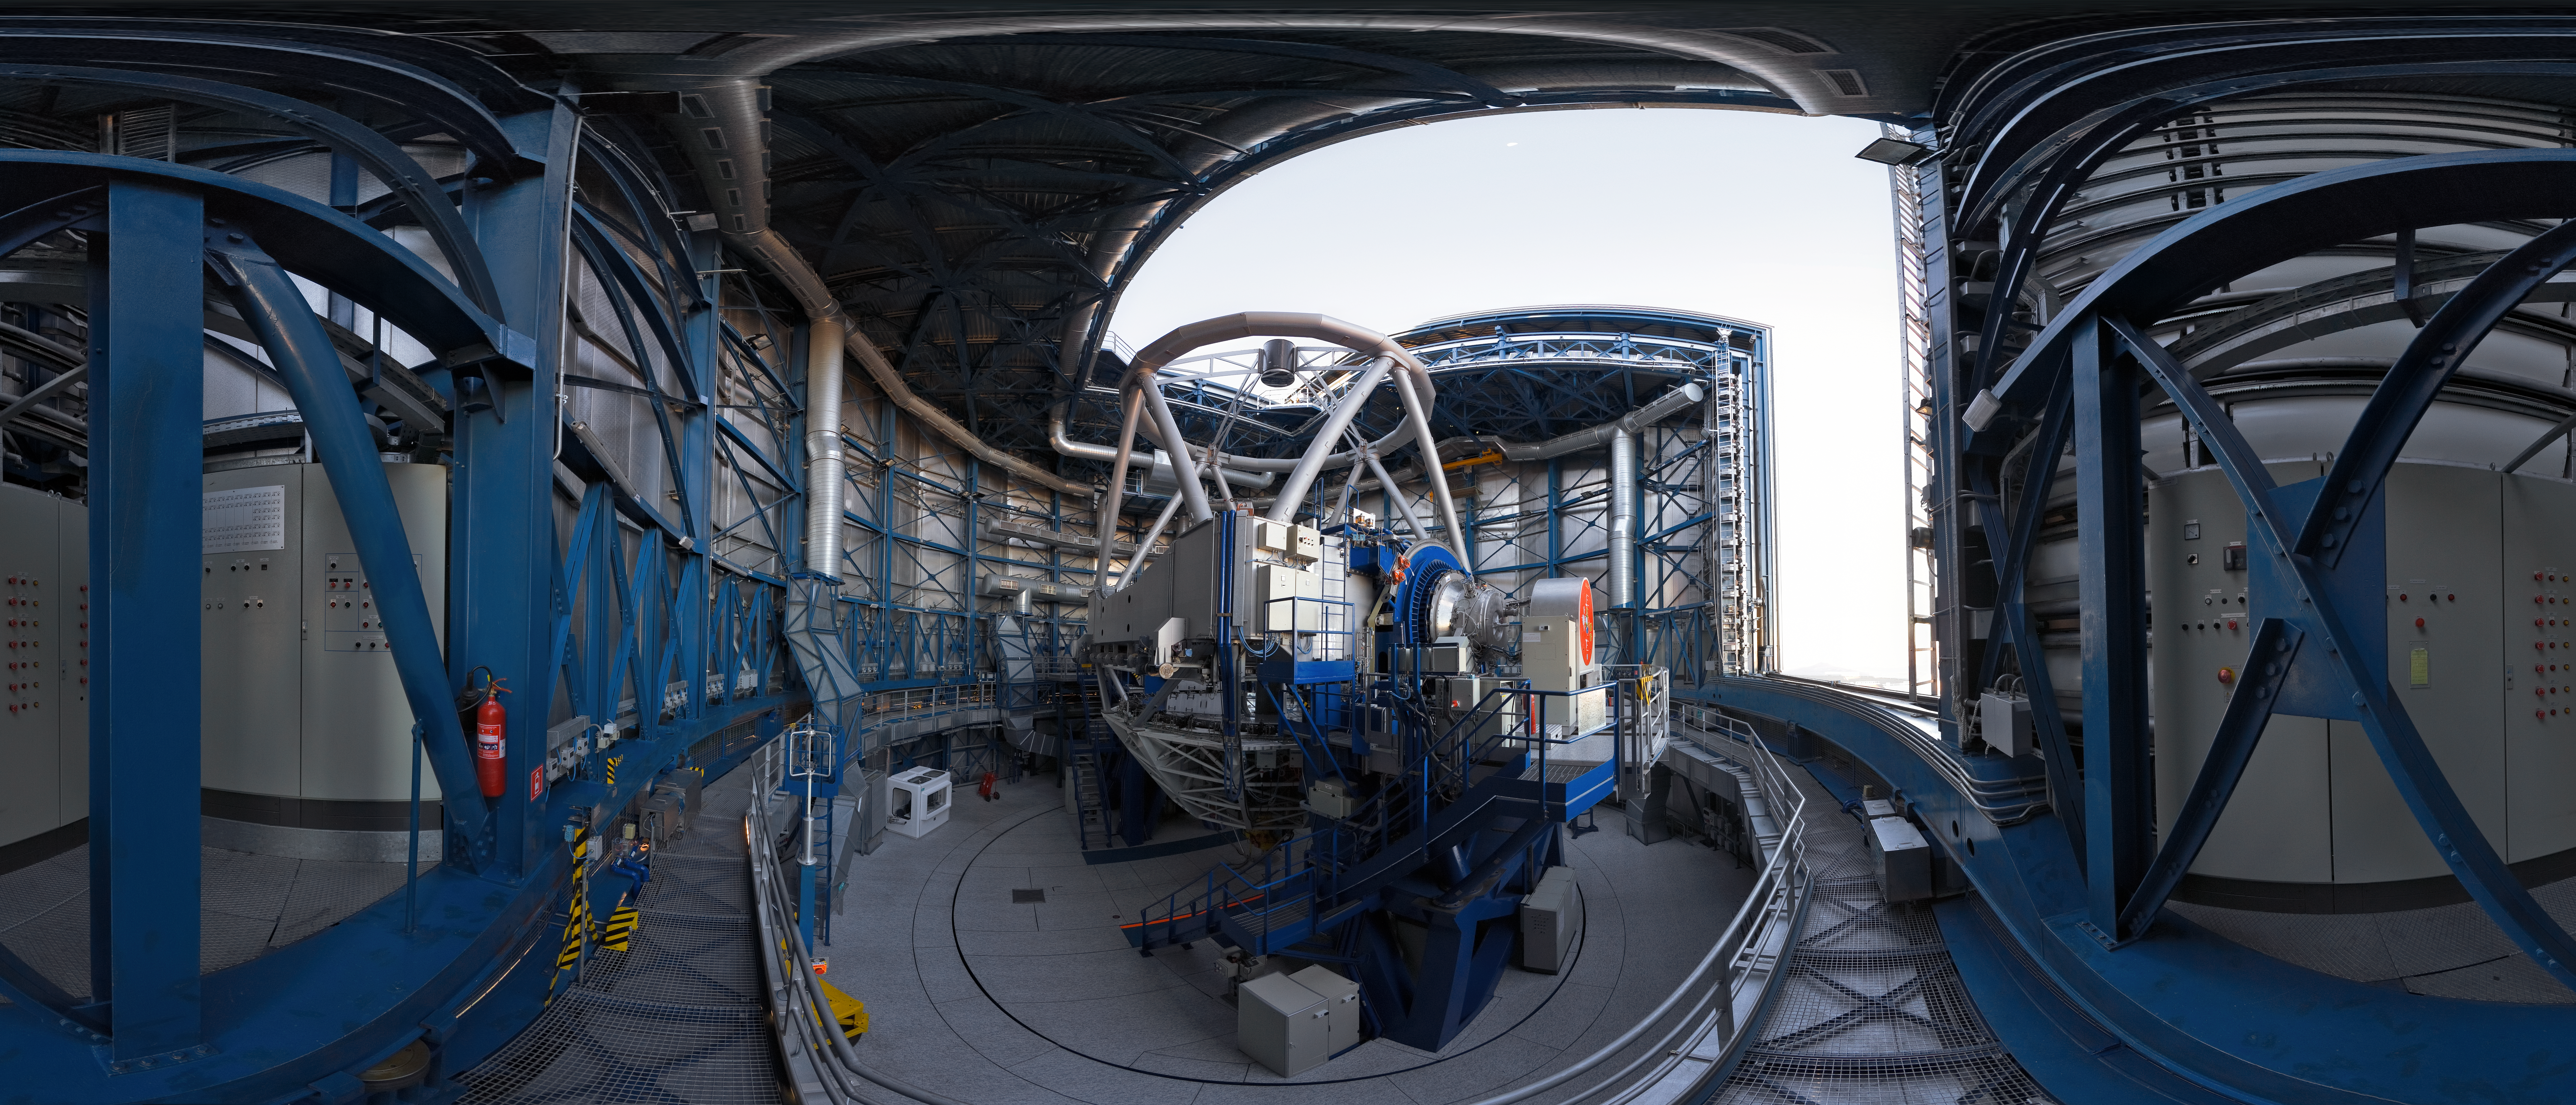

Opening UT1

A 360 degree panorama view taken in 2007 inside the first of the four 8.2-metre Unit Telescopes (UTs) of ESO’s Very Large Telescope (VLT) at Paranal. Designated Unit Telescope 1, or UT1, and named Antu (“the Sun” in the indigenous Mapuche language), this complex science machine has been in operation at Paranal since 1999. Just before sunset, engineers and technicians open the telescopes, finalising the preparation for the night-time observation run. Although it is not obvious in this image due to the panoramic projection, the UTs are housed in compact buildings thanks to their altazimuth mounting and innovative design. Composed of four 8.2-metre UTs and four 1.8-metre mobile Auxiliary Telescopes (ATs), the ESO VLT is the world's most advanced optical ground-based telescope.

Links to alternative projections of this image:

Extended to 360 x 180 degrees (with black) version of this image

Credit: ESO